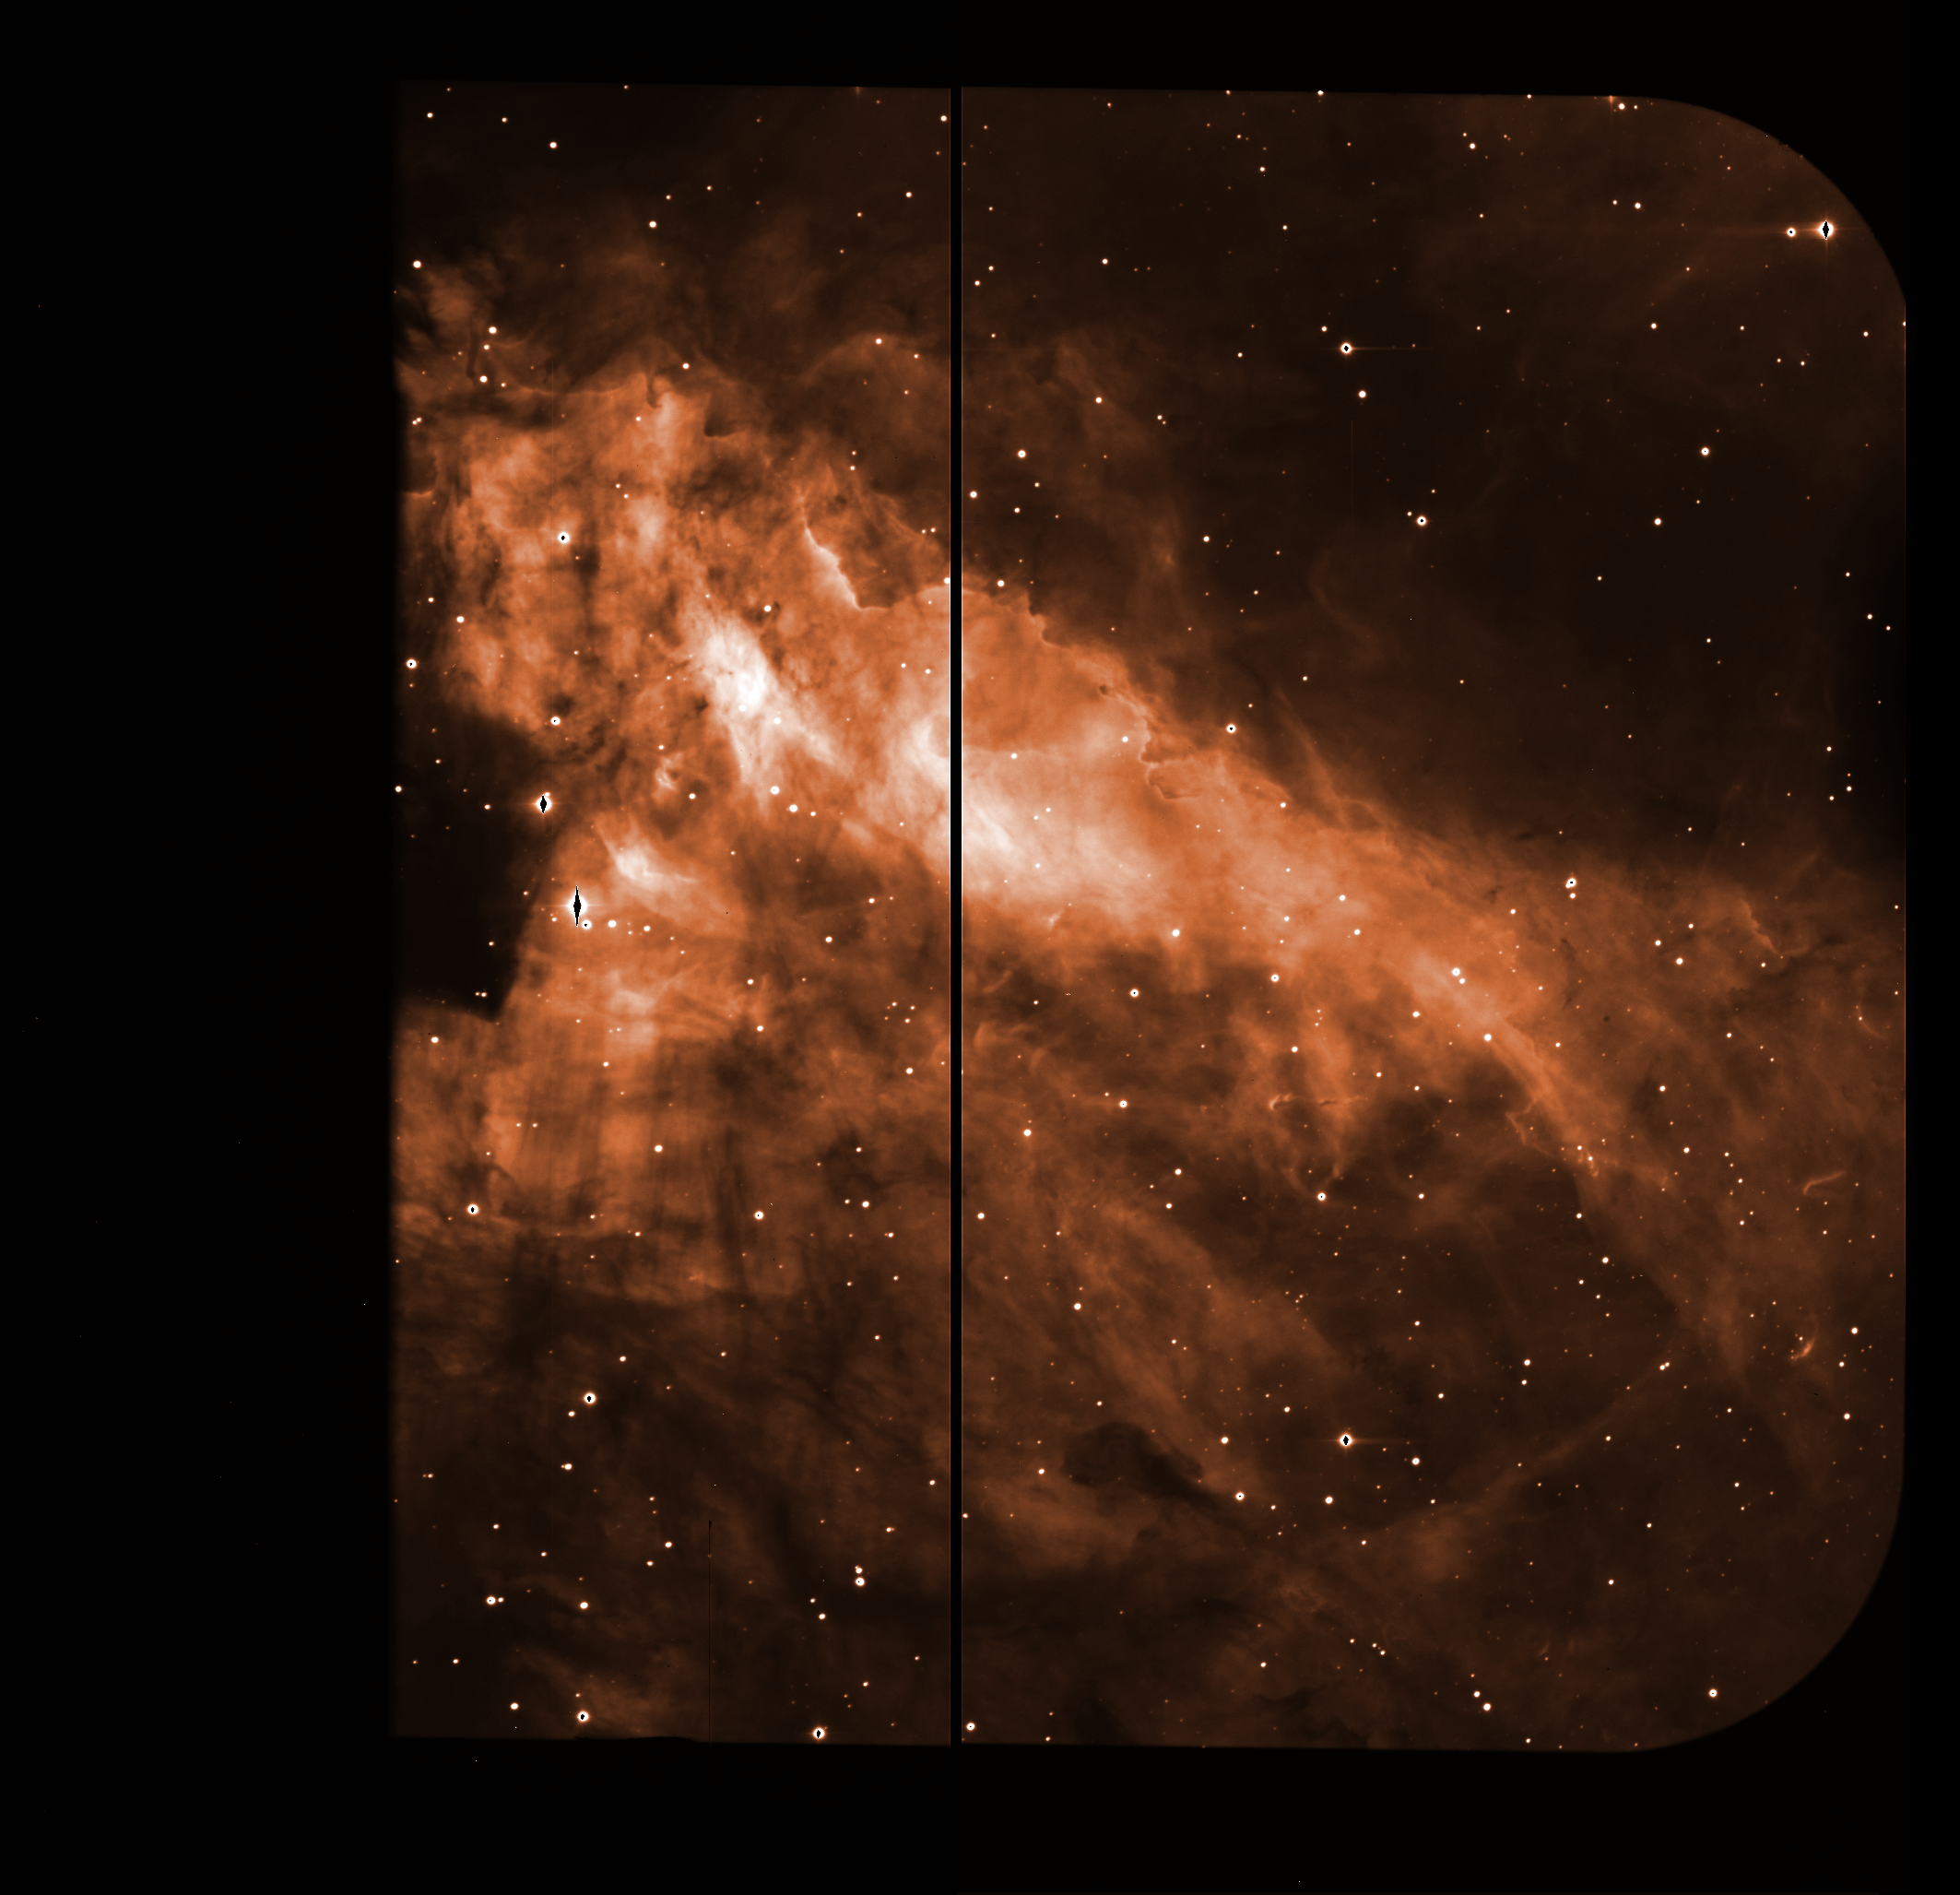

Raw image of the Omega Nebula

This raw image, straight from EMMI, was used, together with many others, to produce the iconic colour photo of the Omega Nebula. The images taken with astronomical instruments are always monochromatic: the information on the colours is obtained by taking exposures through different glass filters. The thick black line cutting the field is the gap between the two CCD detectors in the camera. The centre of the brightest stars appears black, as the light saturated the detectors.

Credit: ESO